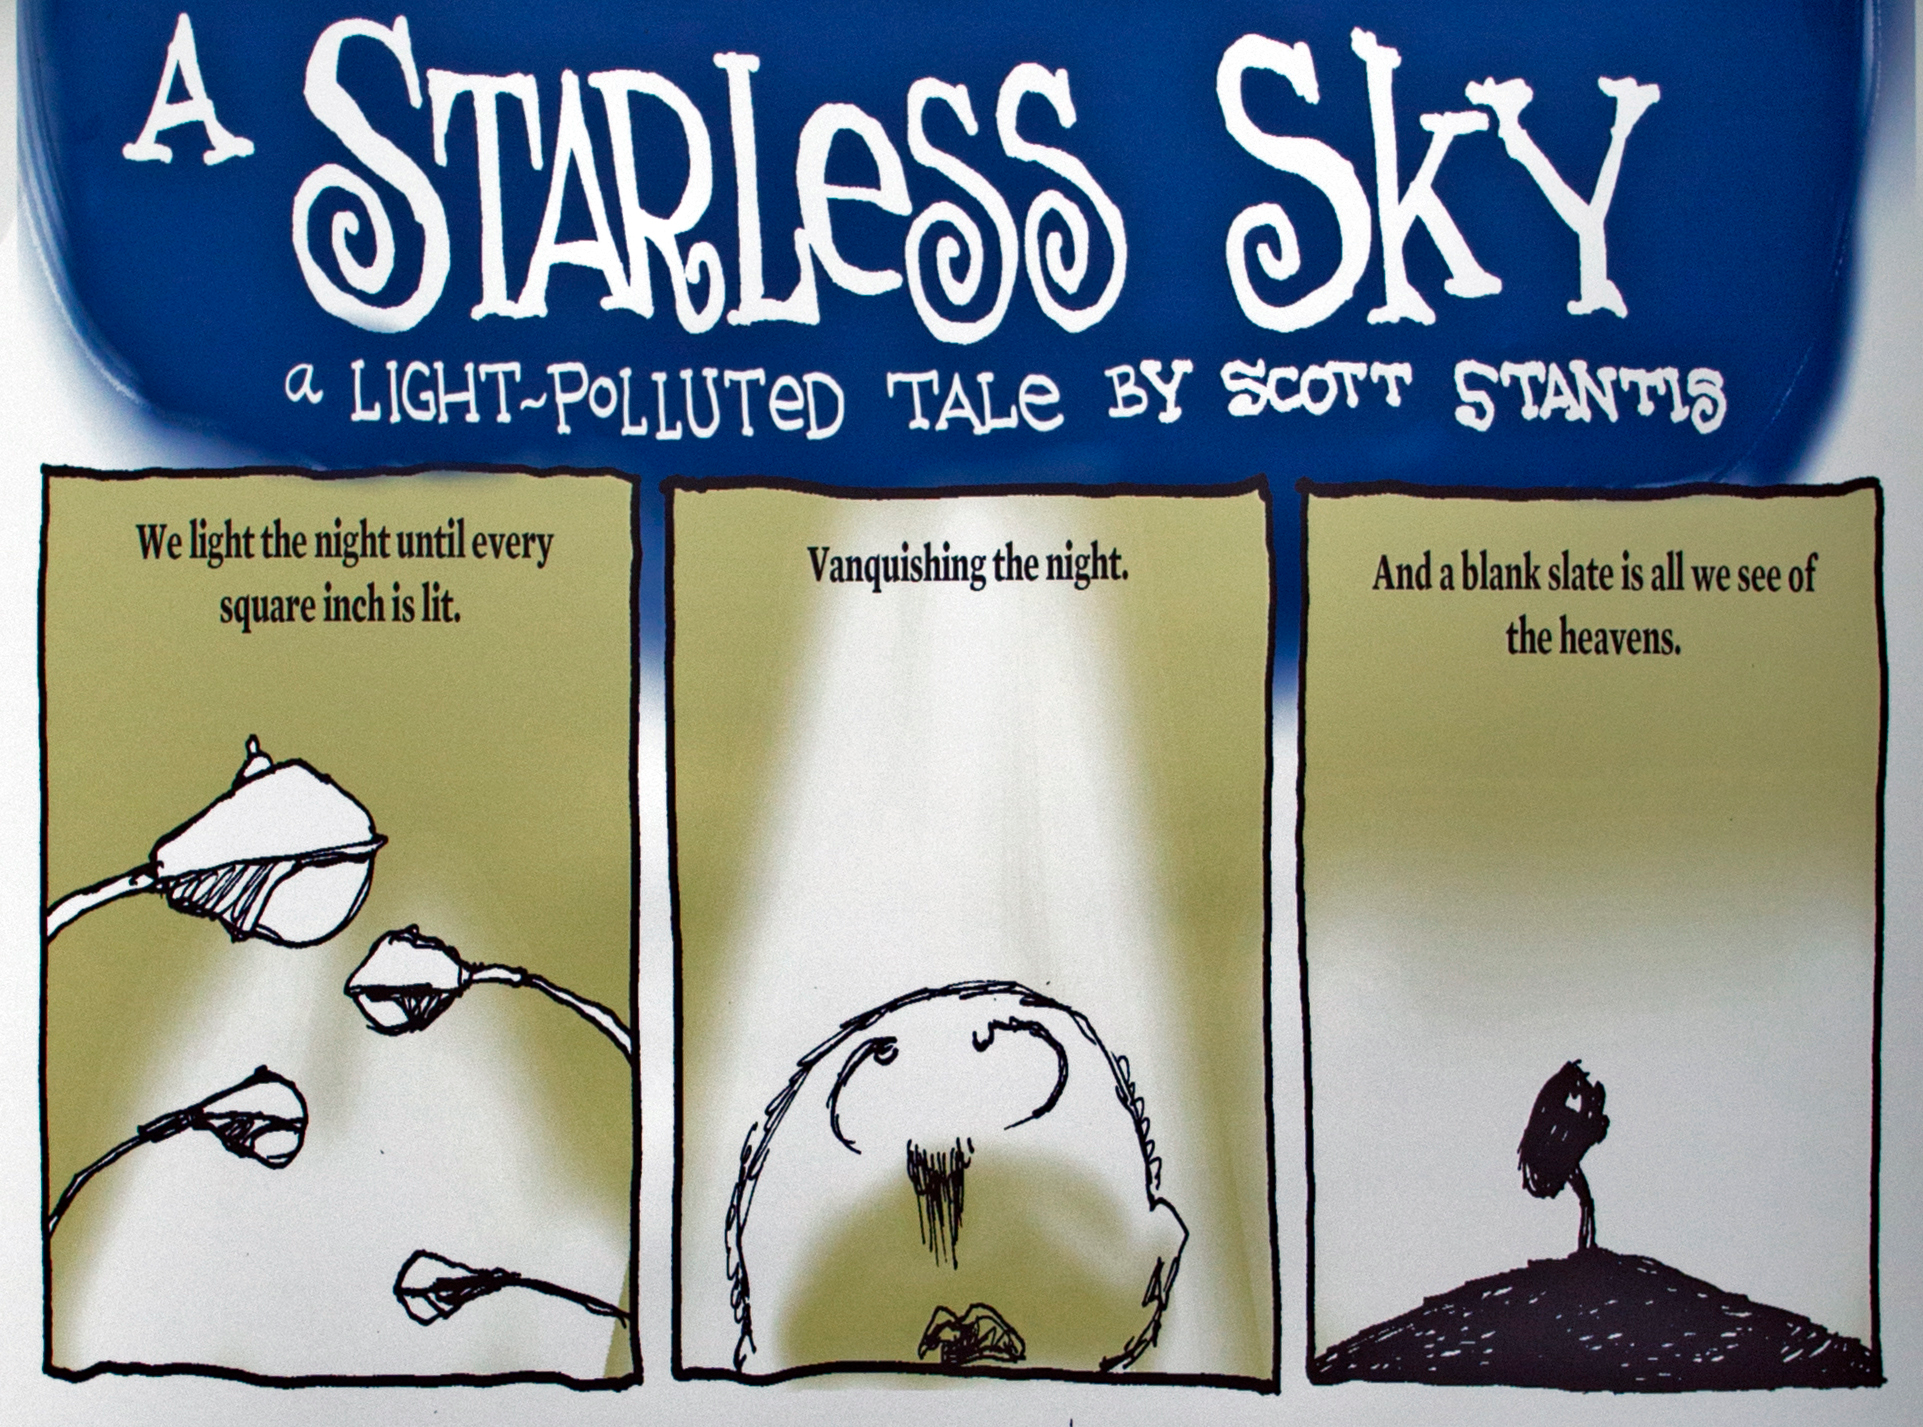

Growing Up Under a Starless Sky poster close-up at IAU XXIX General Assembly

A close-up of a poster at the IAU XXIX General Assembly highlighting the ill effects of light pollution.

Credit: IAU/B. Tafreshi (twanight.org)